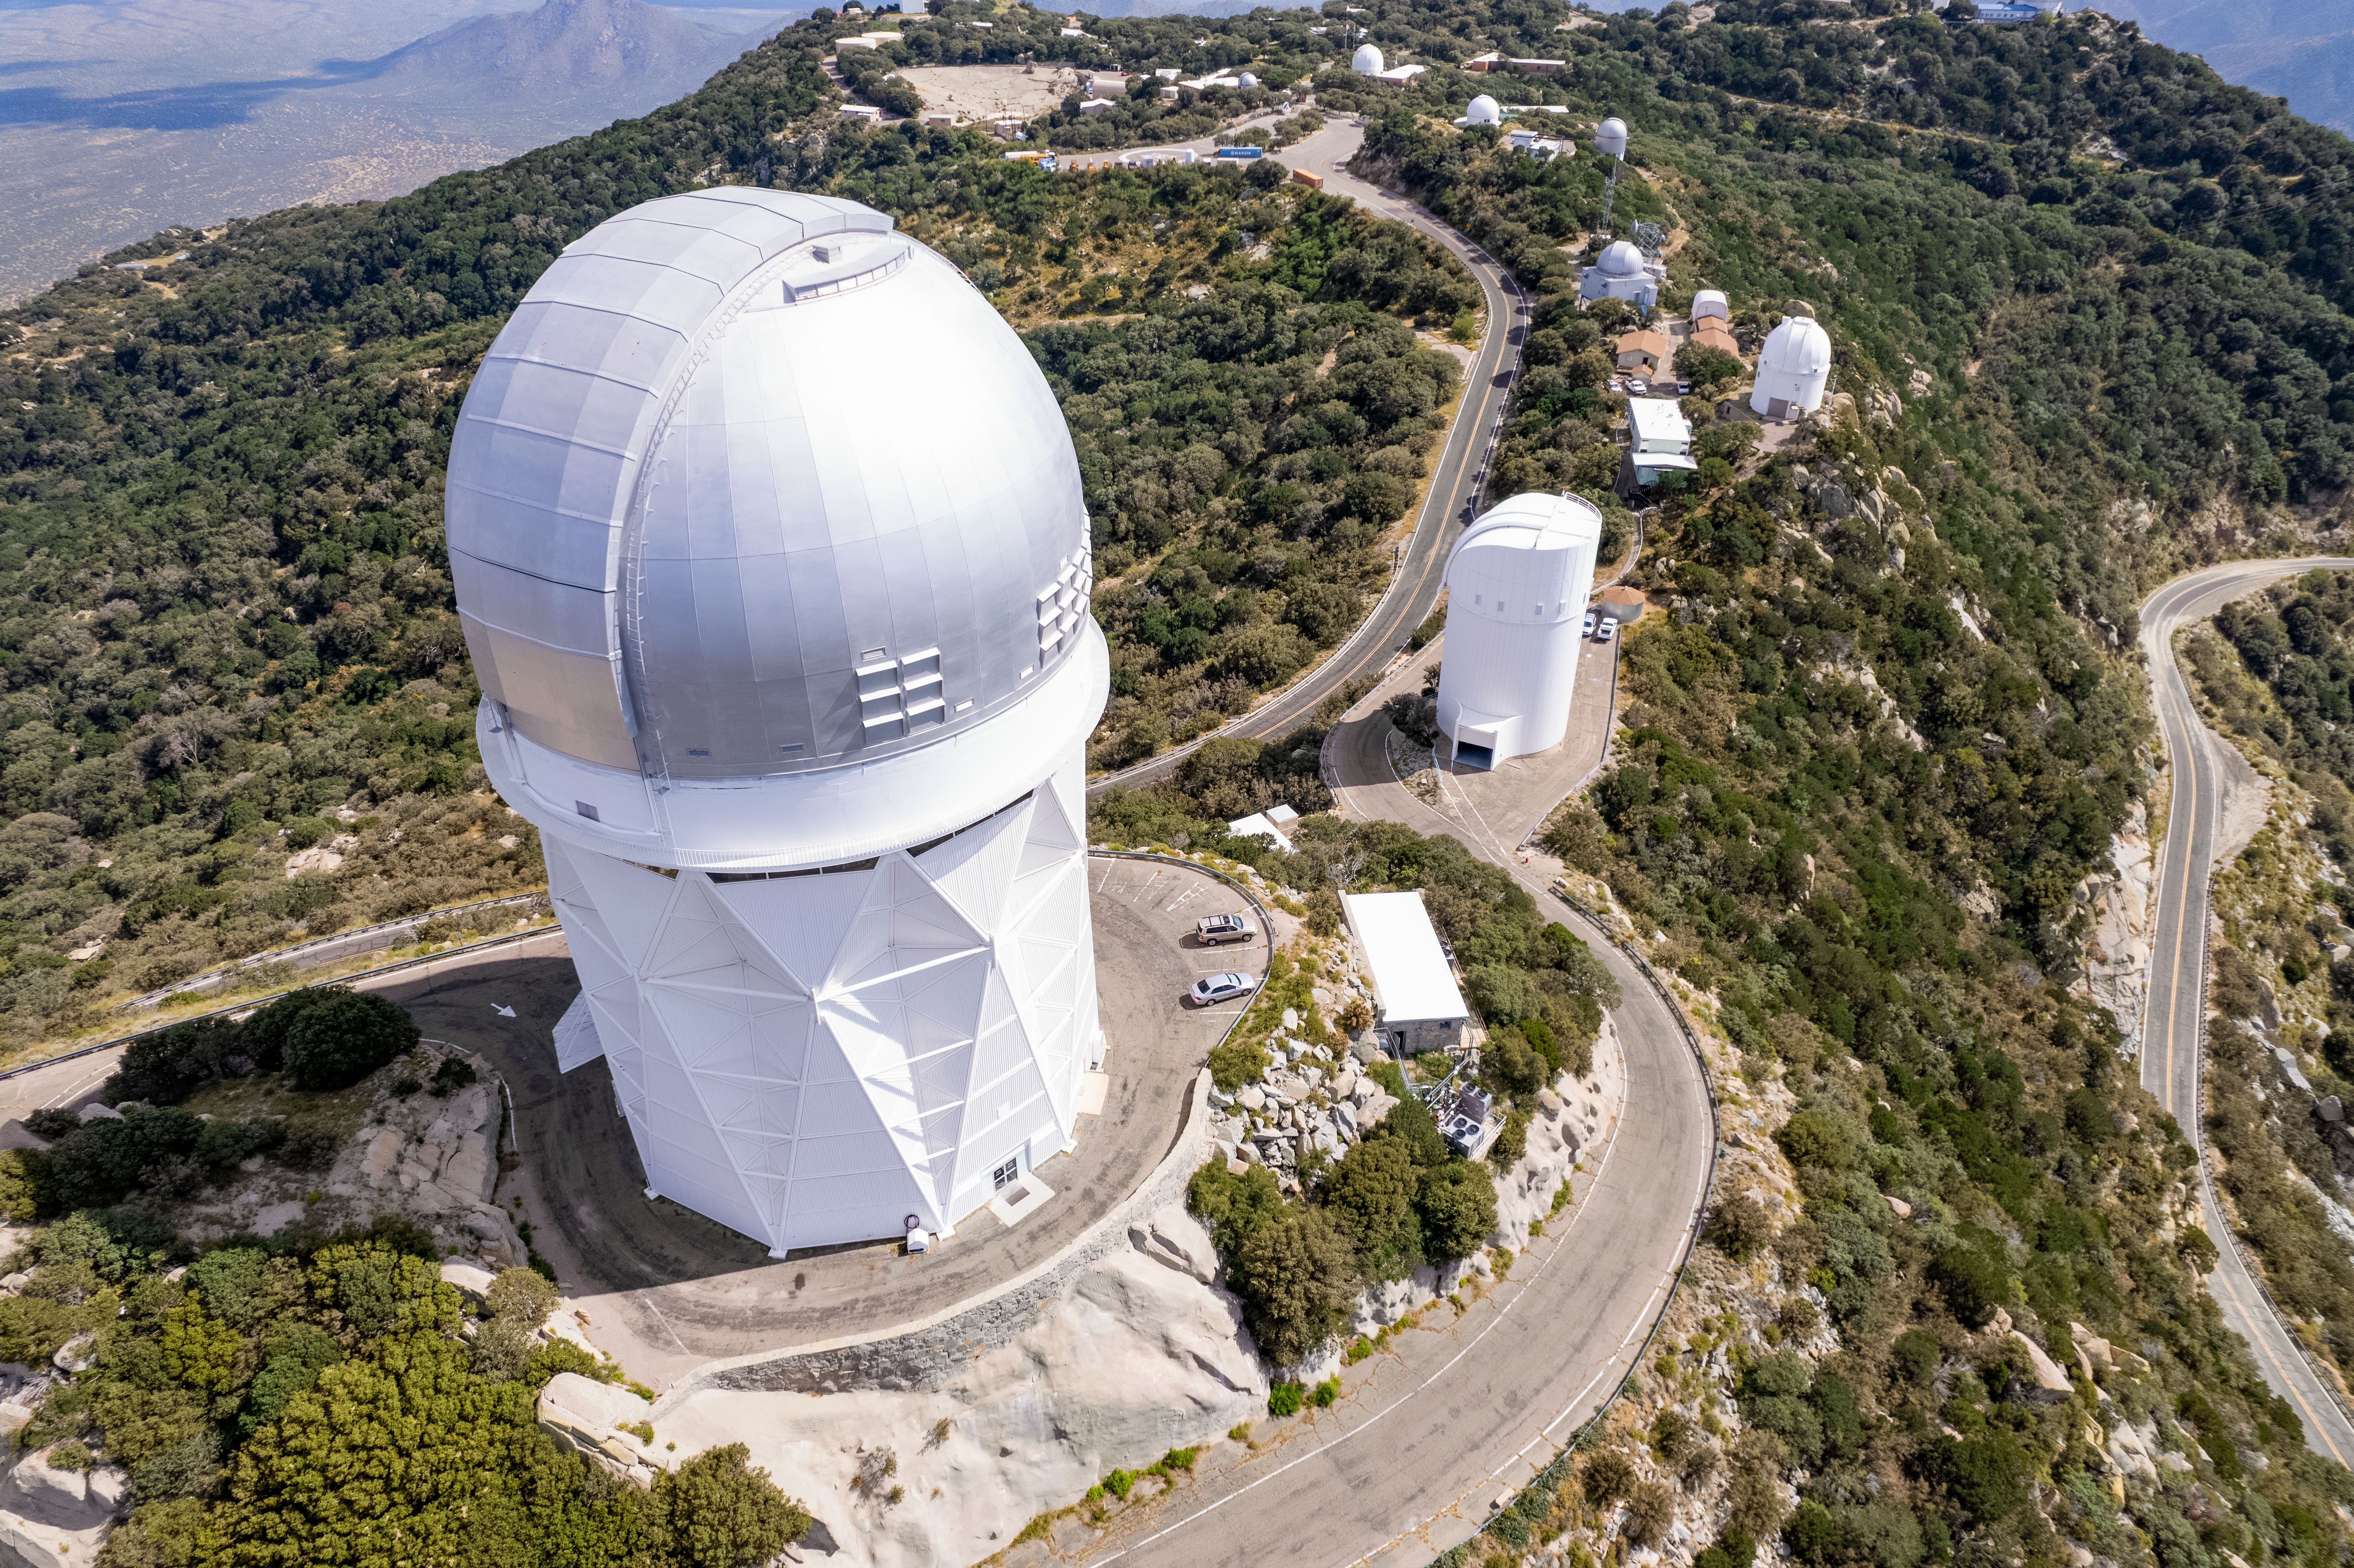

Nicholas U. Mayall 4-meter Telescope & Friends

The Nicholas U. Mayall 4-meter Telescope is shown here with other telescopes at the Kitt Peak National Observatory visible in the background.

Credit: NOIRLab/AURA/NSF